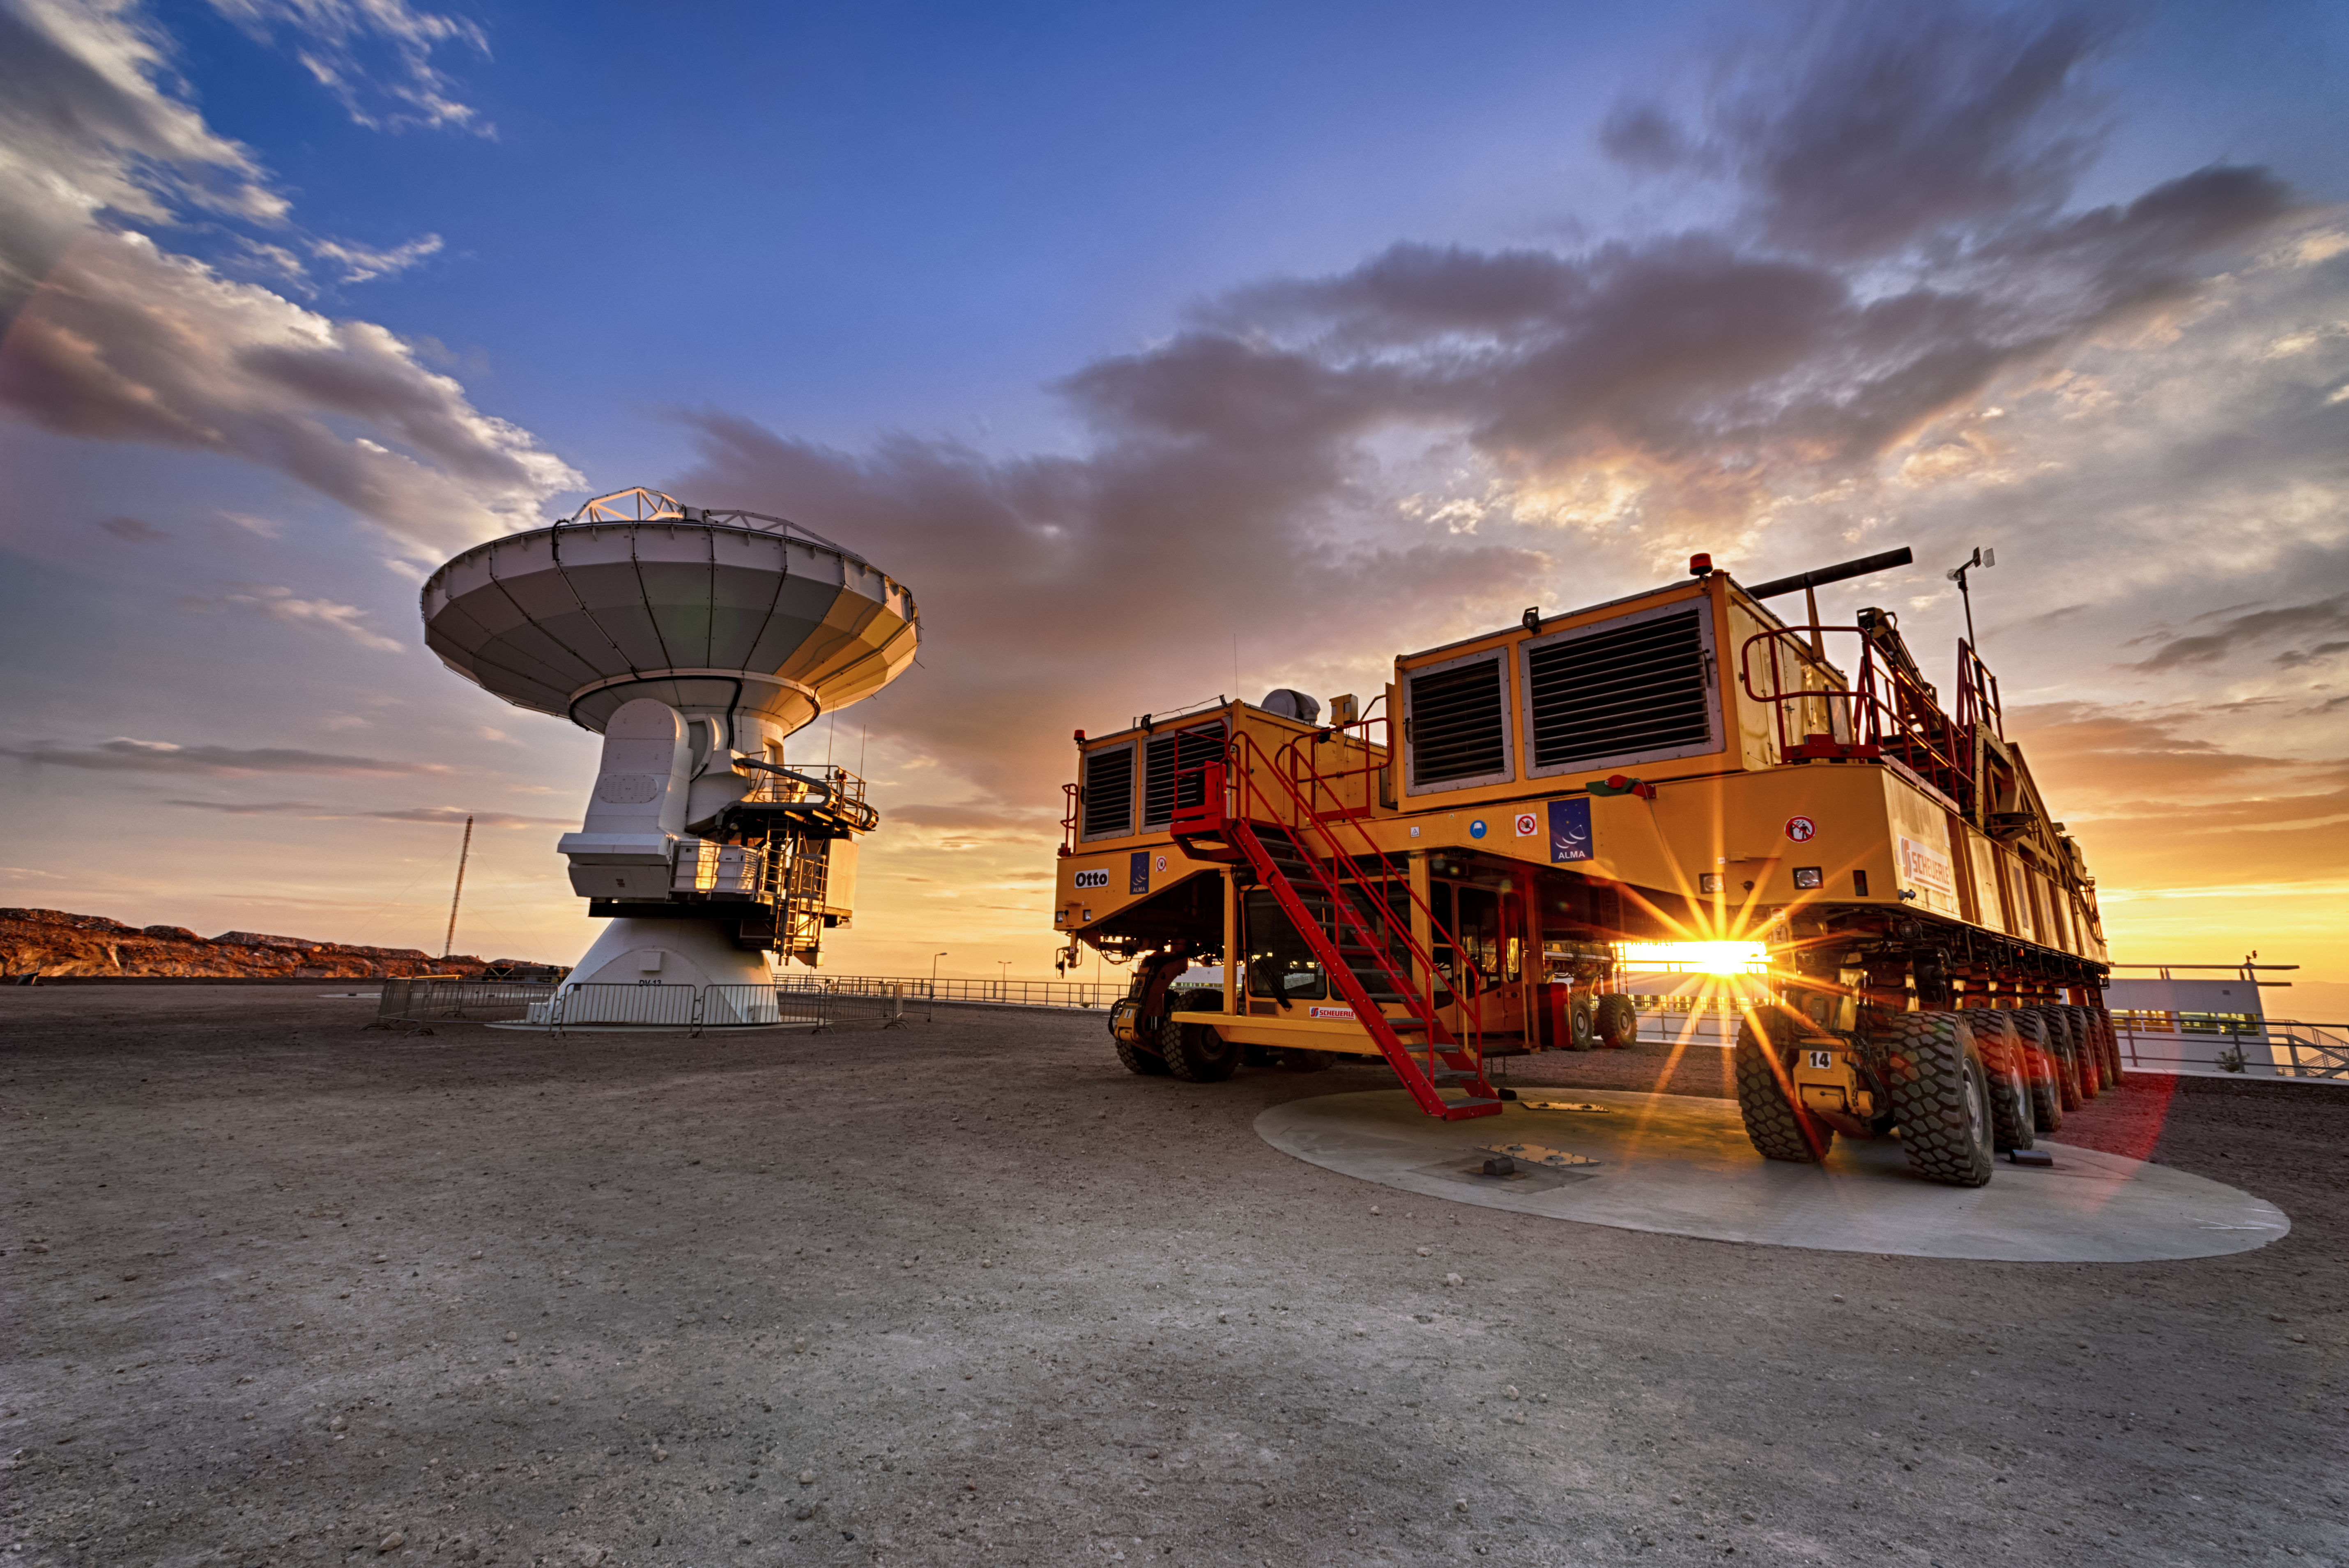

Transporter and friend watch the sunset

One of ALMA's antennas sat beside one of the transporters in Chile seen here with a beautiful sunset peeking out from underneath the transporter. ALMA comprises 66 antennas, 54 of them with 12-metre diameter dishes, and 12 smaller ones, with a diameter of 7 metres each. The ability to reposition its antennas is part of what makes ALMA such a powerful telescope. The antennas, which are constructed from state-of-the-art precision components, each weigh over 100 tons, so moving them around requires these specially designed transporter vehicles.

Credit: Sergio Otarola/ESO